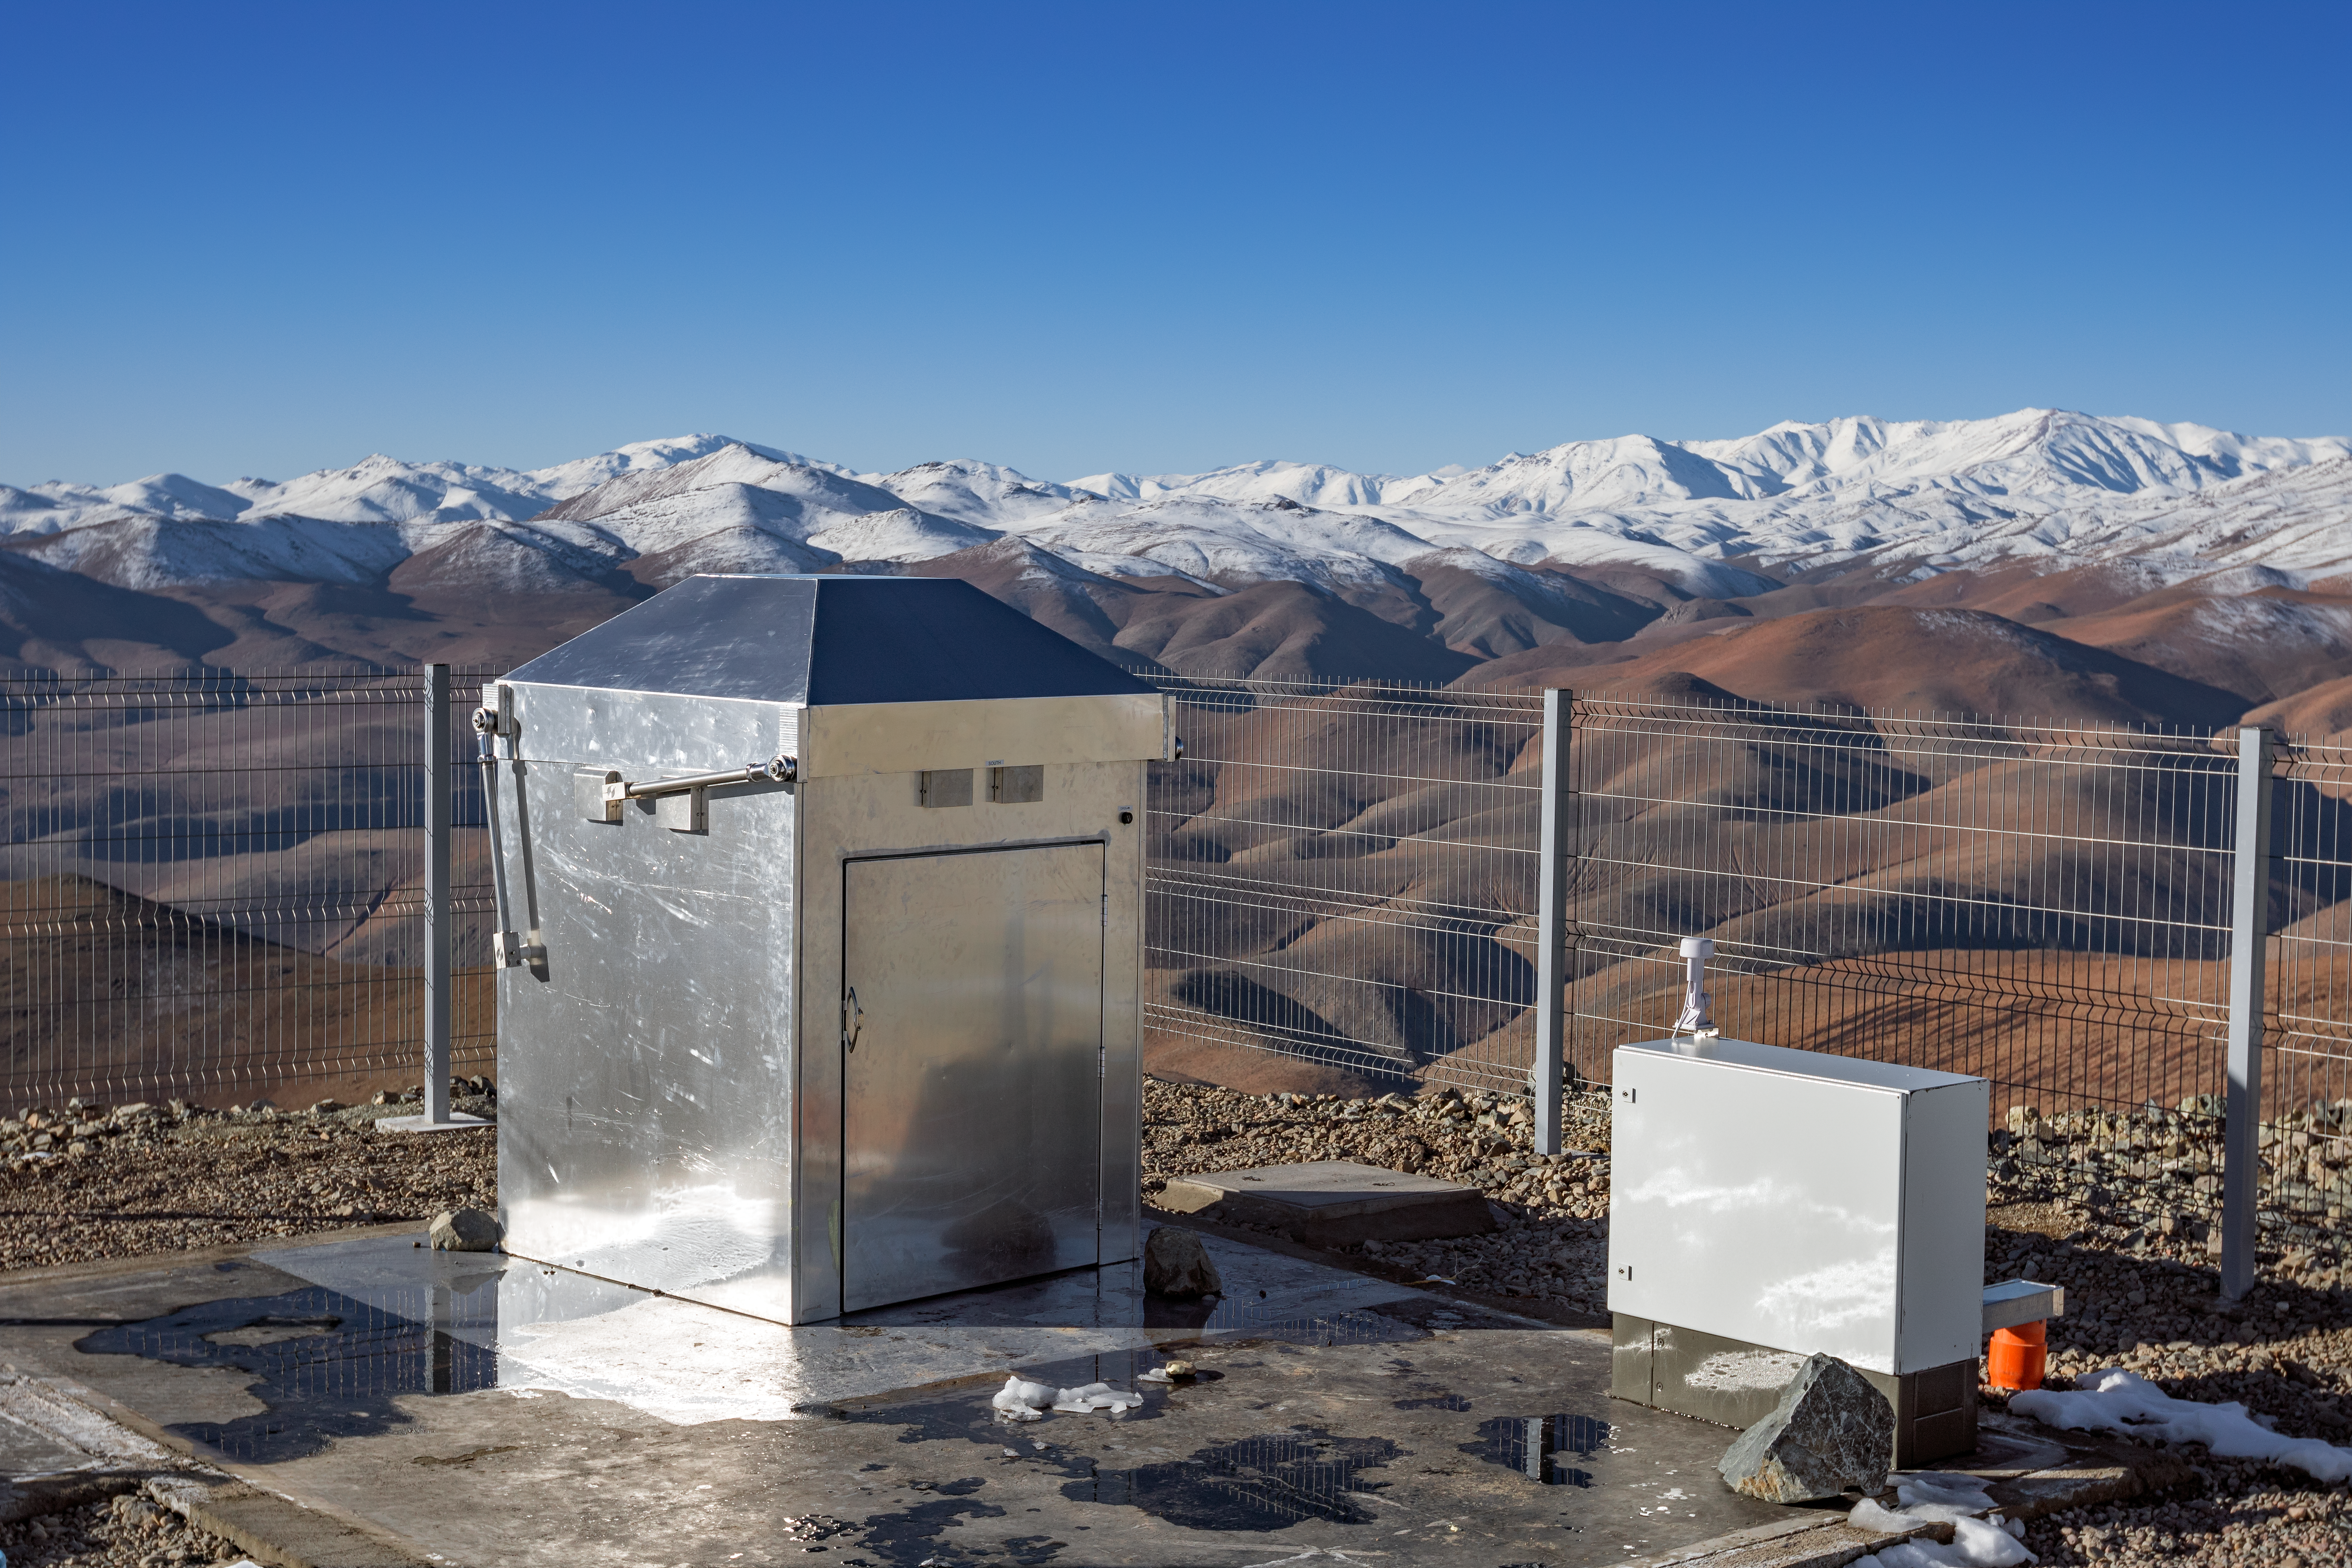

MASCARA planet hunting system at ESO’s La Silla Observatory

The MASCARA (Multi-site All-Sky CAmeRA) station at ESO’s La Silla Observatory in Chile achieved first light in July 2017. This new facility will seek out transiting exoplanets as they pass in front of their bright parent stars and create a catalogue of targets for future exoplanet characterisation observations.

This picture shows the compact housing of MASCARA at its site in the spectacular snow-tipped mountain scenery of Chile.

Credit: ESO/G. Otten and G. J. Talens